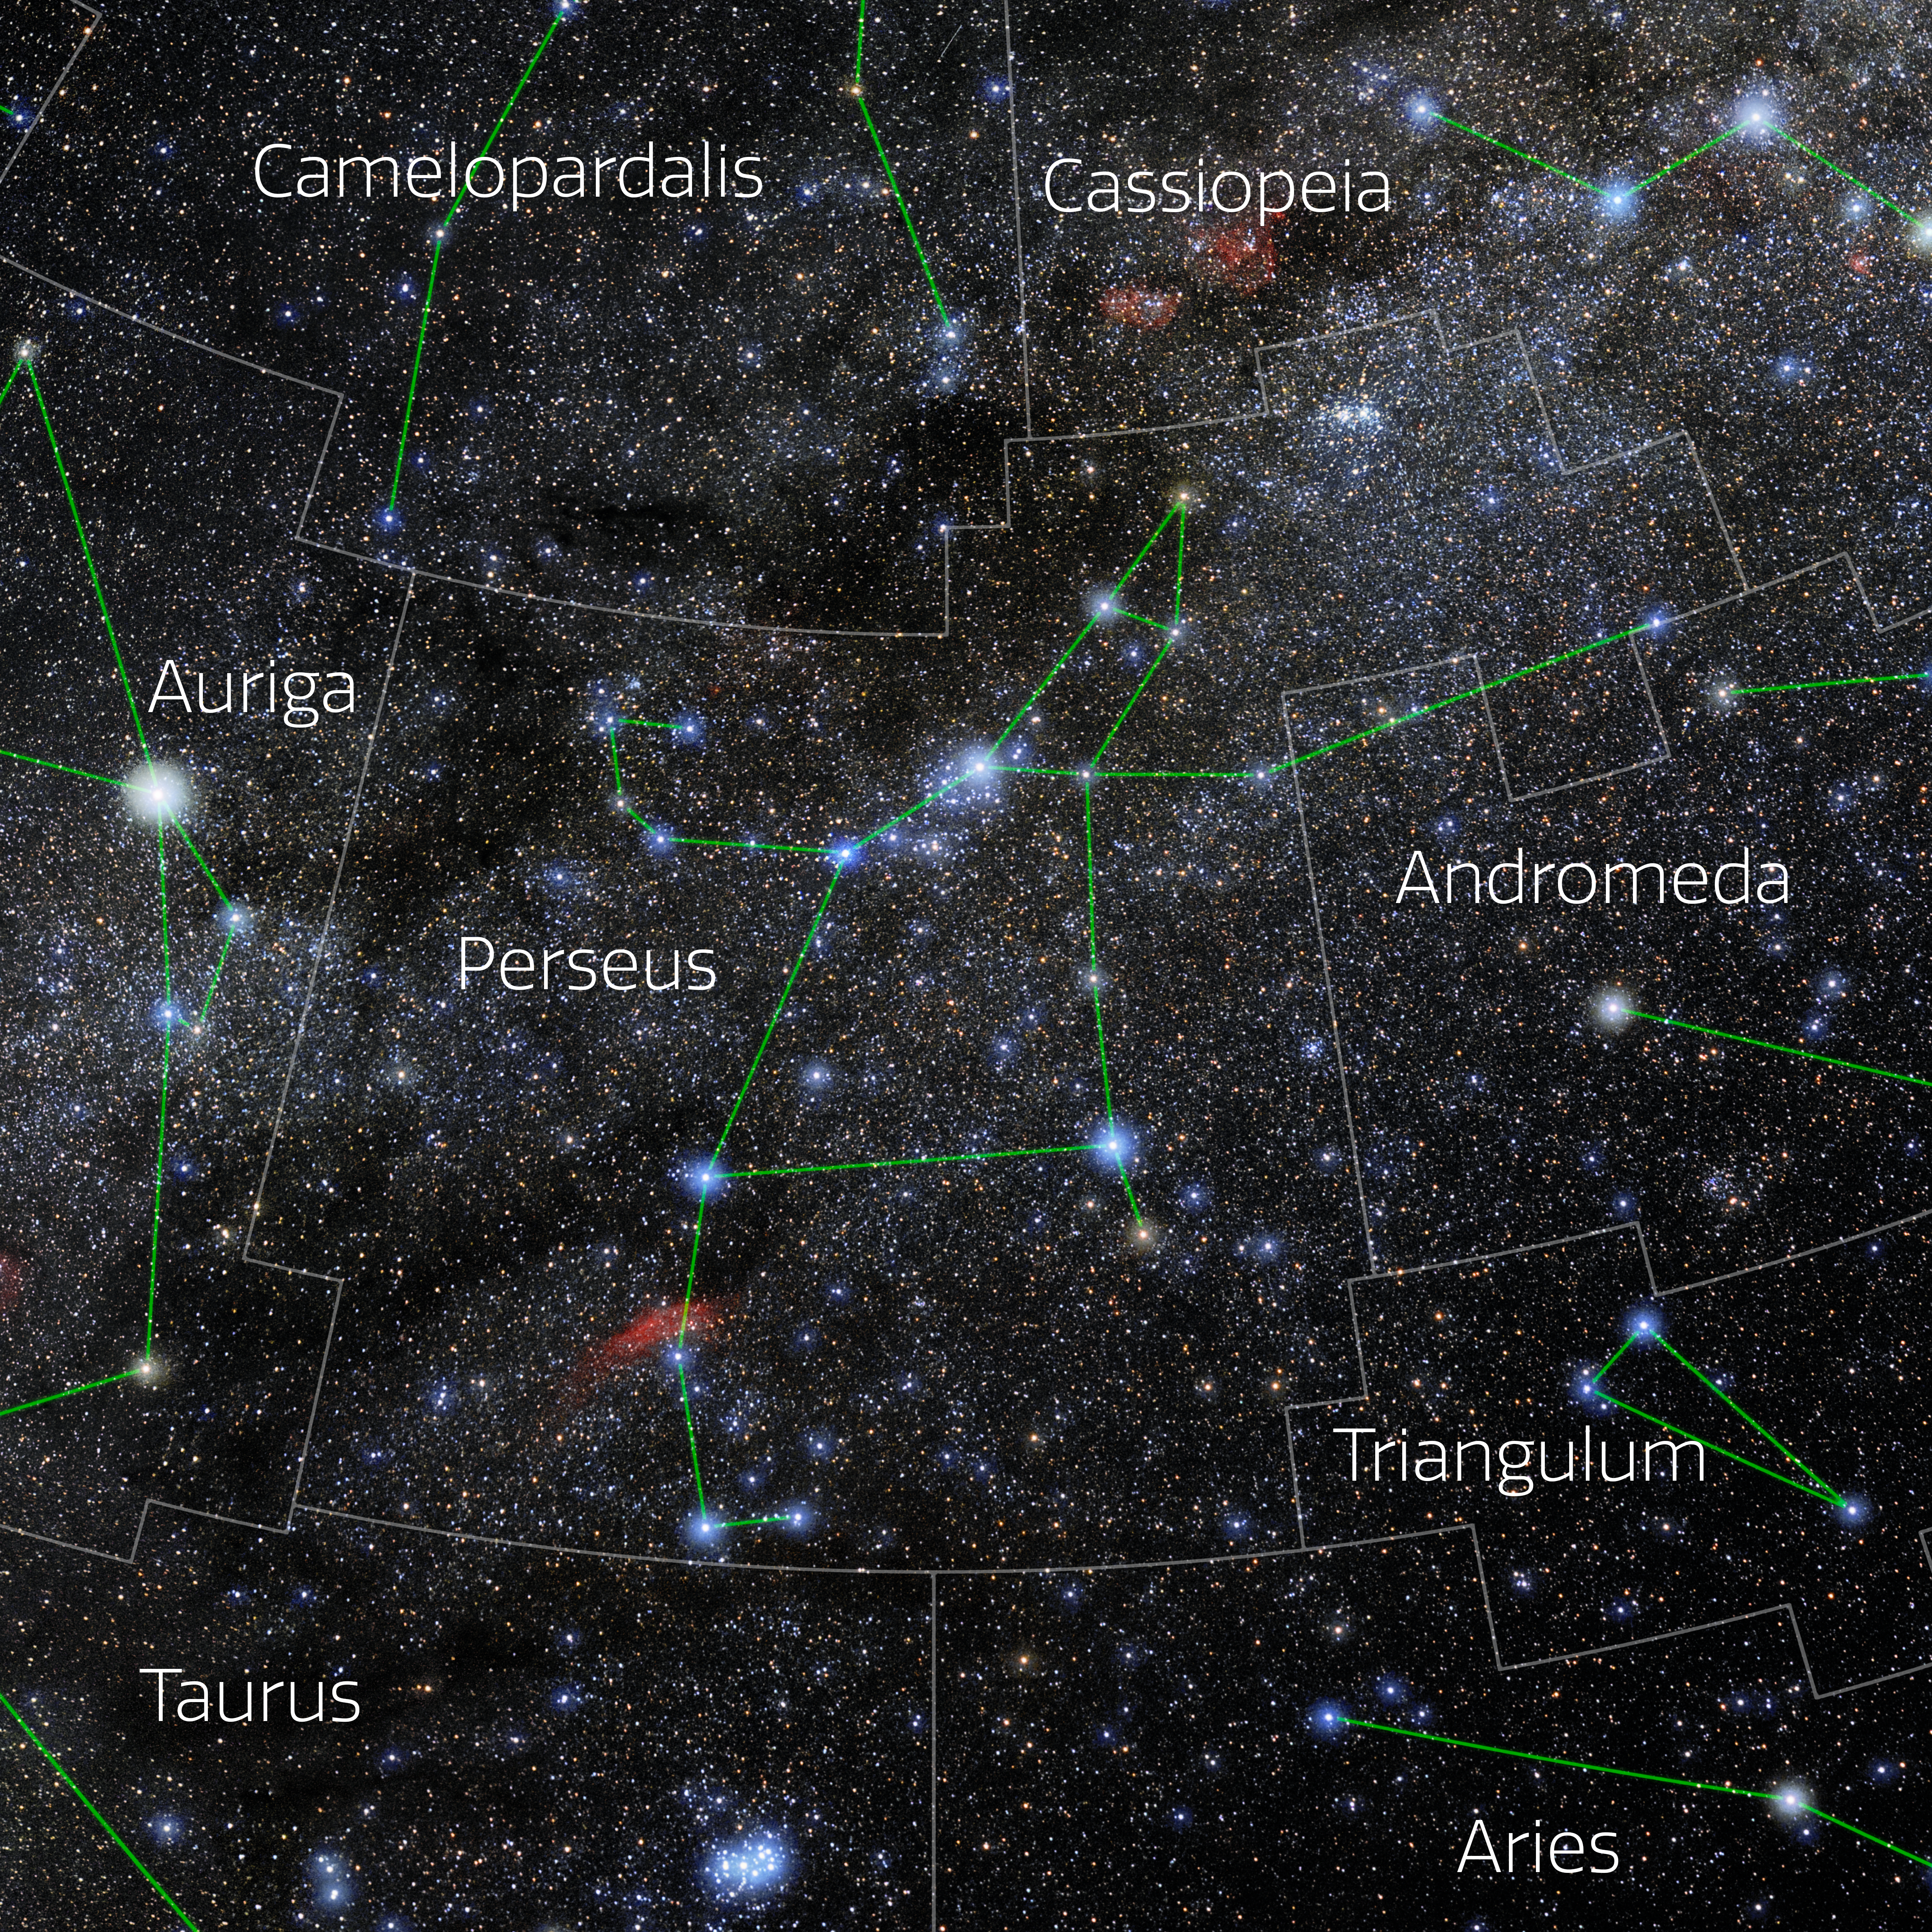

Perseus (Annotated)

Photo of the constellation Perseus with annotations from IAU and Sky & Telescope. Here is the non-annotated version.

Credit: E. Slawik/NOIRLab/NSF/AURA/M. Zamani